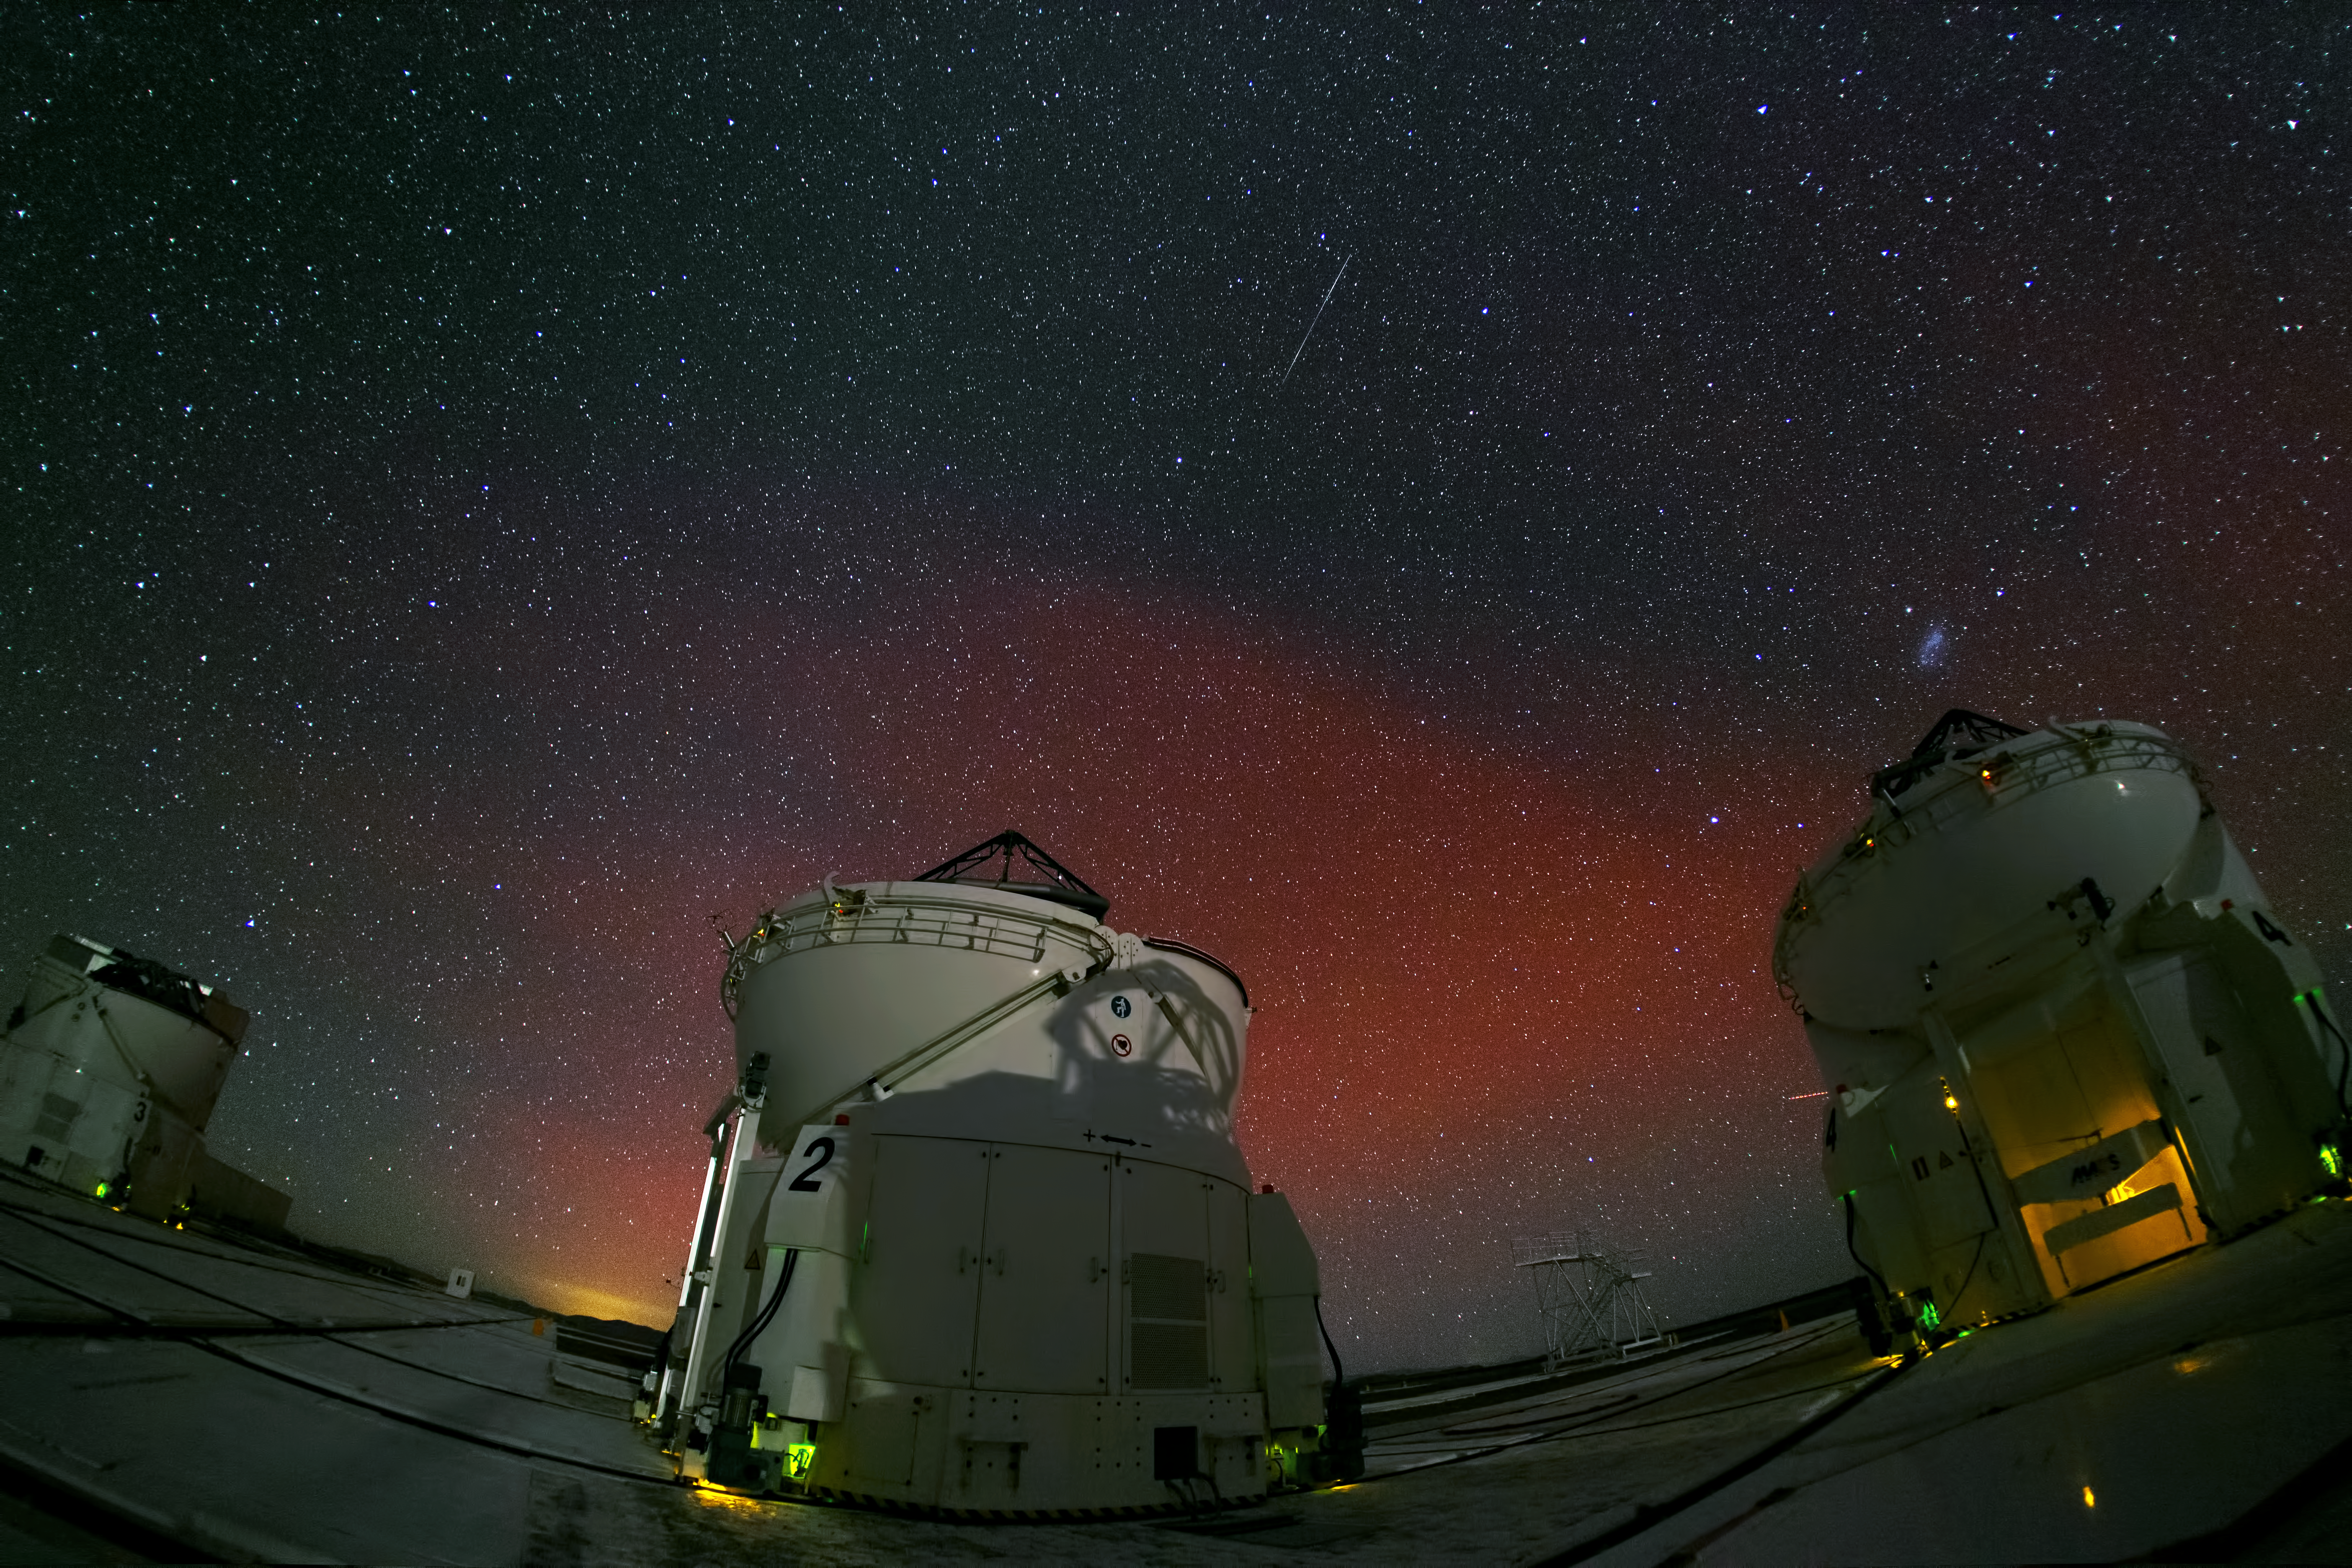

Flaming sky over Paranal

In this ghostly night picture, taken at Paranal Observatory, we can see three out of four VLT Auxiliary Telescopes. Each one of them is a 1.8-metre telescope designed to work along with the other three as a single telescope, thanks to the VLT Interferometer.

In the background, the quiet beauty of the Atacama sky is enhanced by a red aurora-like shimmer, called airglow, which is caused by light-emitting chemical reactions in the atmosphere. Normally, those emissions are not so strong, but the night this image was taken they were unusually bright, producing this unusual picture.

Credit: Y. Beletsky (LCO)/ESO